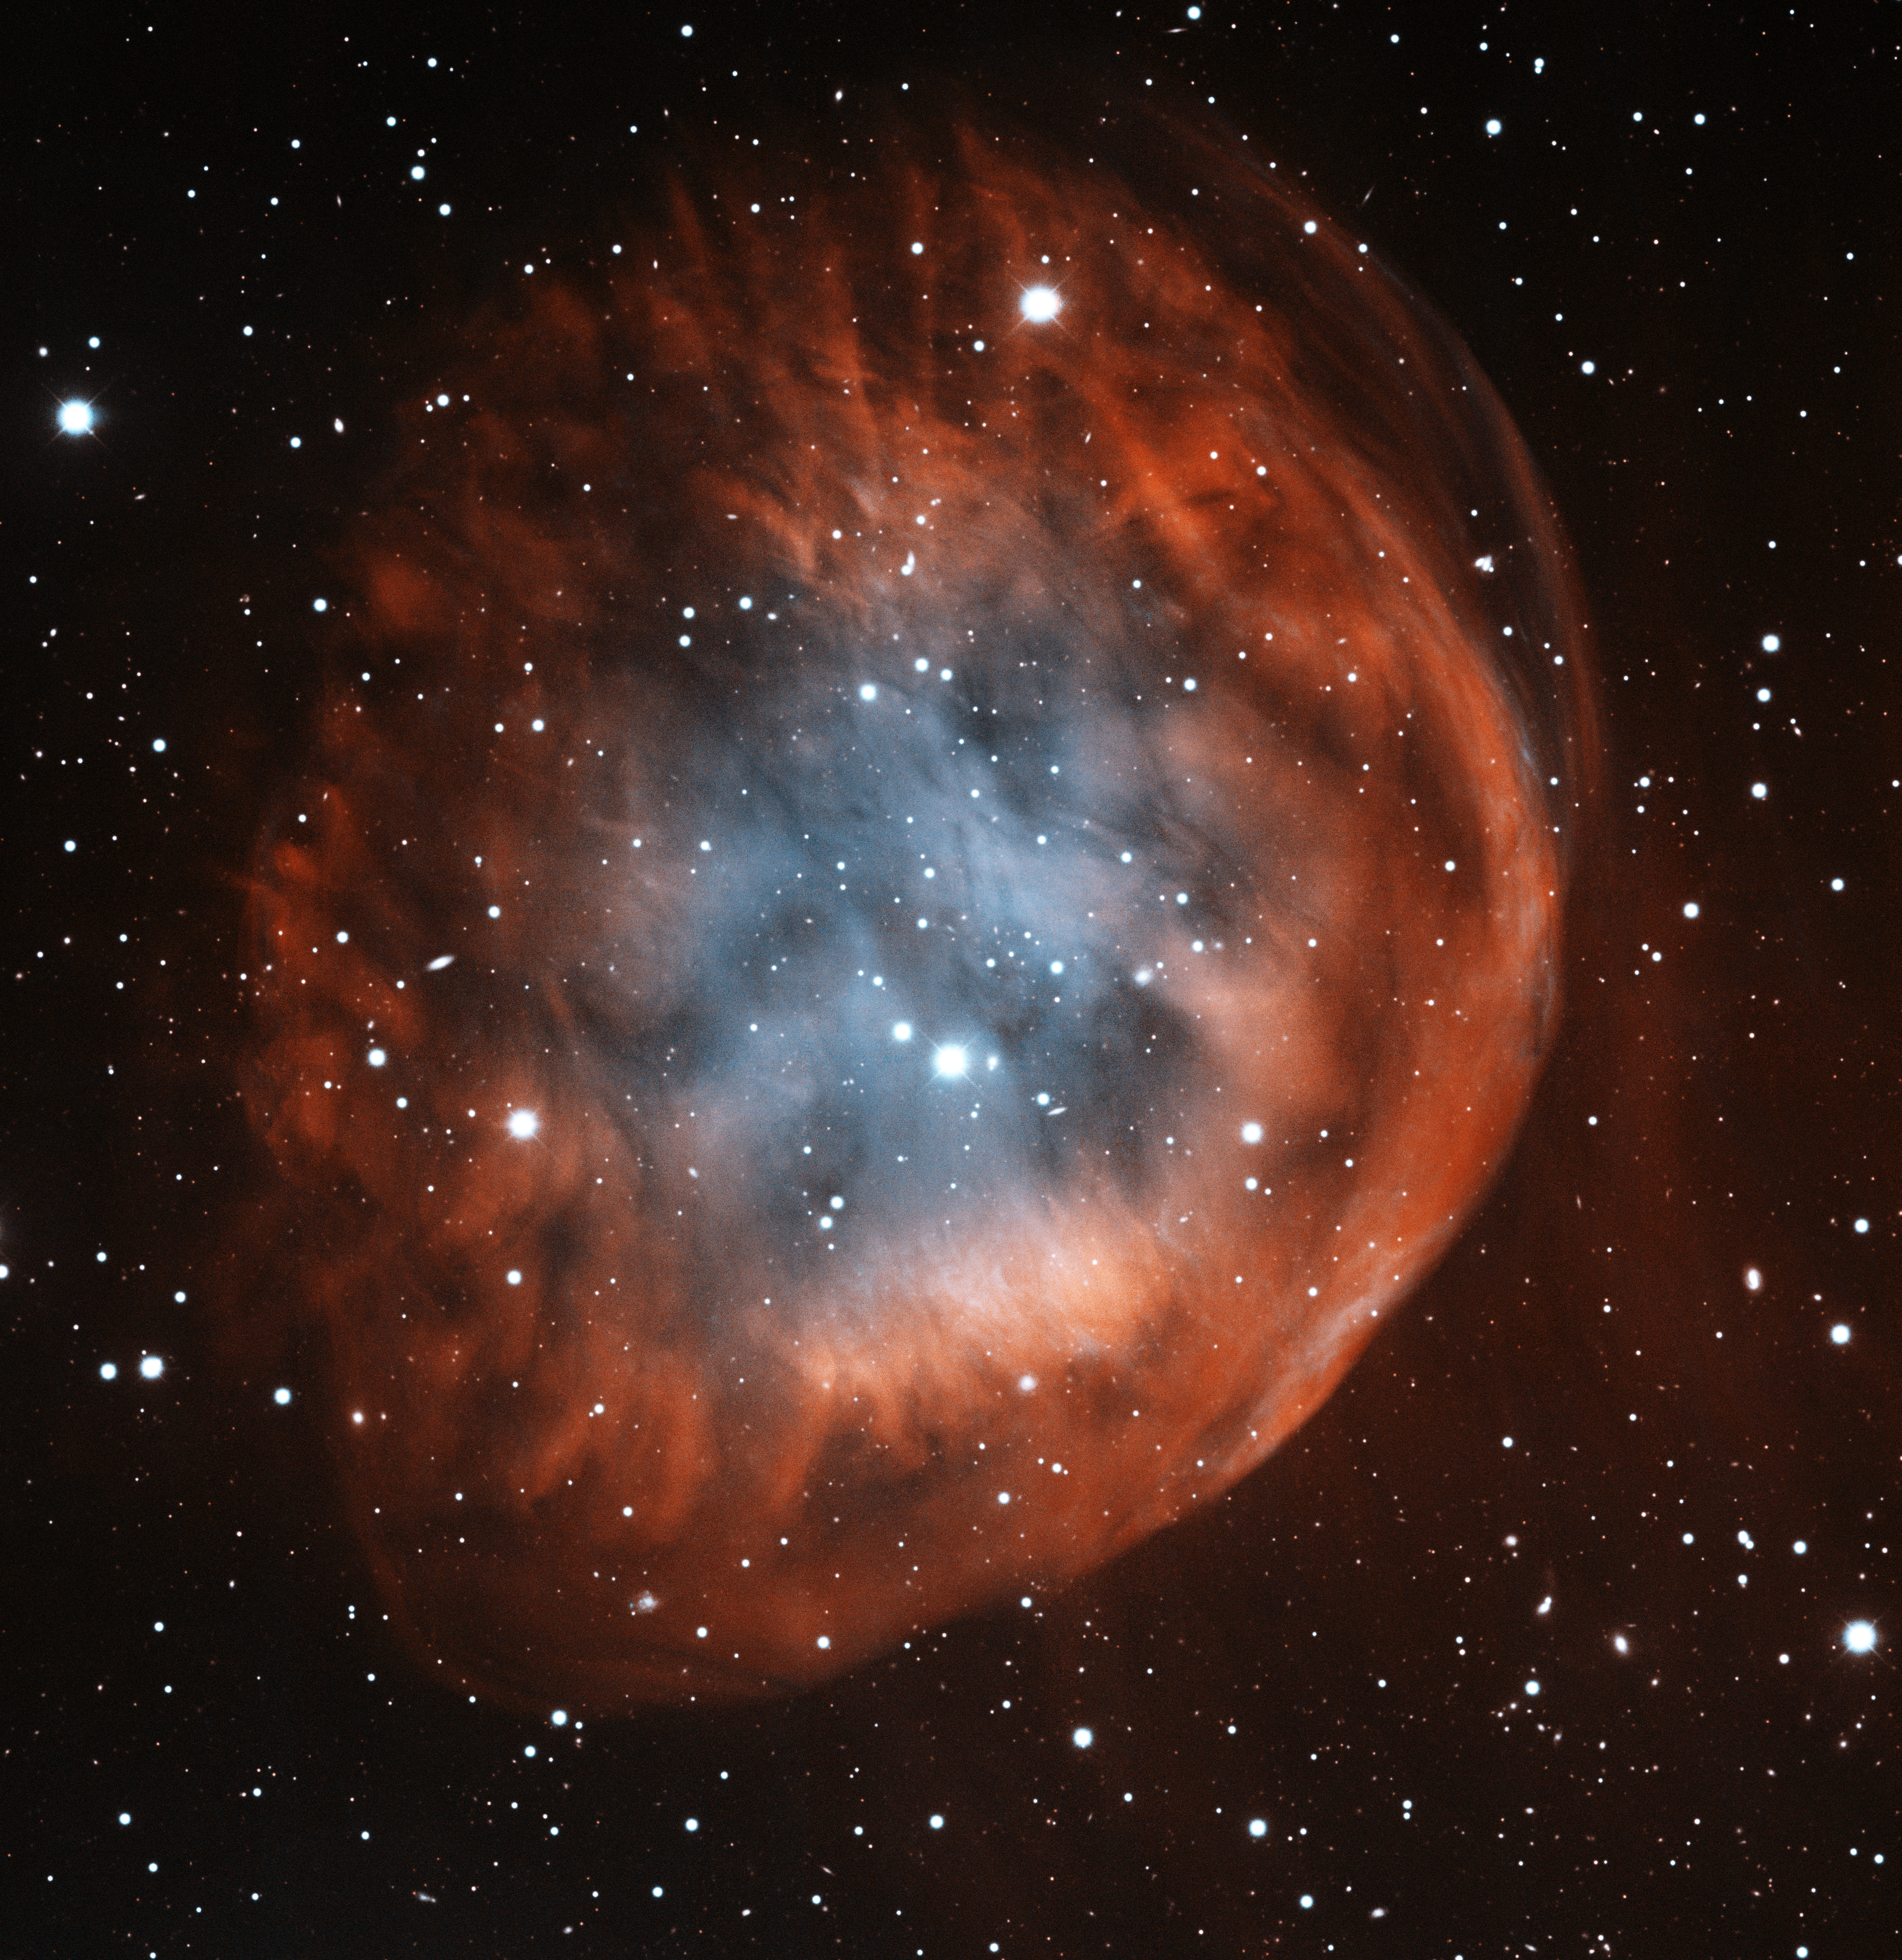

Planetary Nebula Sh2-290

This image was obtained with the wide-field view of the Mosaic camera on the Mayall 4-meter telescope at Kitt Peak National Observatory. Sh2-290 is an ancient planetary nebula. A planetary nebula is created when a low-mass star blows off its outer layers at the end of its life. Sh2-290 is one of the largest known planetary nebulae, with a diameter of about 7 parsecs. The bluish interior is from energized oxygen atoms. The bright side of the nebula is due to its interaction with ambient interstellar gas. The image was generated with observations in Hydrogen-alpha (red) , Sulphur [SII] (cyan) and Oxygen [OIII] (blue) filters. In this image, North is left, East is down.

Credit: T.A. Rector (University of Alaska Anchorage) and H. Schweiker (WIYN and NOIRLab/NSF/AURA)